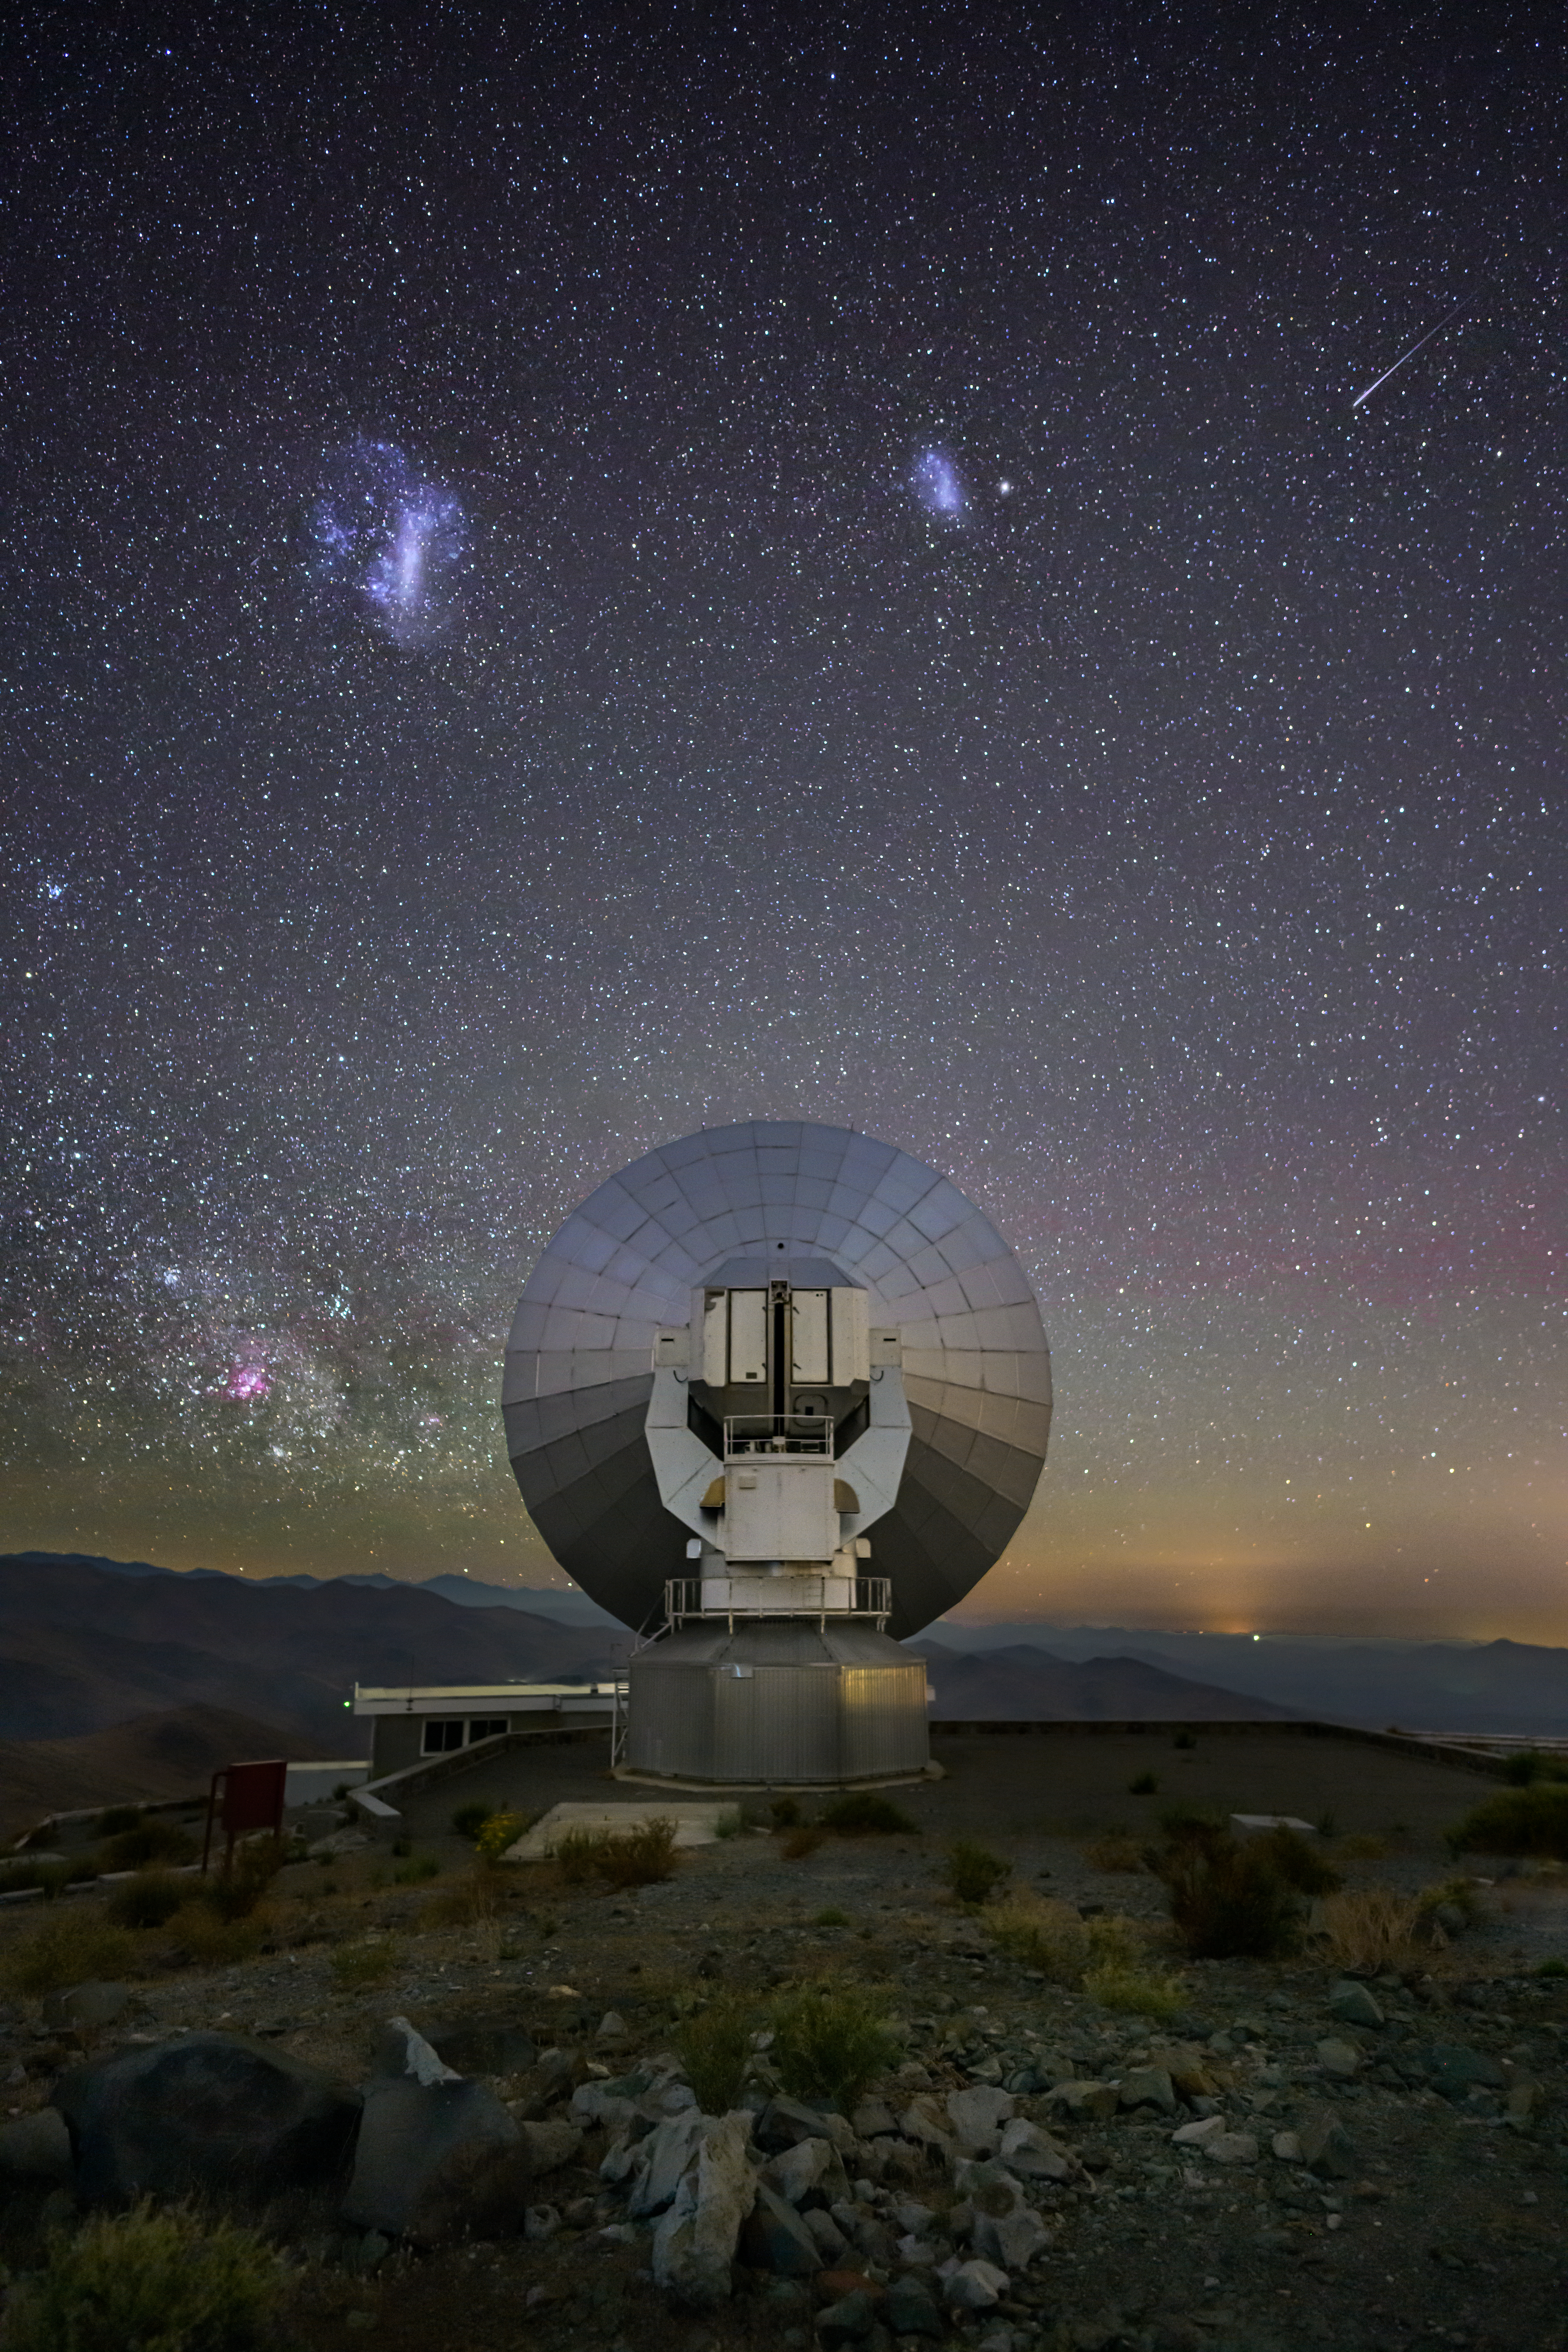

A silent watcher

This Picture of the Week shows the stunning night sky over the Swedish–ESO Submillimetre Telescope (SEST) telescope at ESO’s La Silla Observatory in Chile. Until its retirement in 2003, SEST used its 15-metre main dish to observe the cold gas clouds where stars form. Now the telescope, perching at 2375 metres altitude, watches silently over the landscape of the Atacama Desert.

While SEST stands in one of the darkest places on the planet, the sky itself isn’t completely black — rather the opposite! Here, besides thousands of stars, the picture features shades of red and green across the sky — an atmospheric phenomenon called airglow. In the bottom-left part of the sky we can see a portion of the band of the Milky Way, our home galaxy, and in the top half, two cloud-like structures that look like galactic fireworks. These are the Large and Small Magellanic Clouds, two dwarf galaxies that orbit the Milky Way, trapped by its gravity. They are visible to the naked eye and have been known since ancient times to indigenous peoples in the Southern Hemisphere, who often compared them with water ponds or even animals like pigs or tapirs.

In this picture, there is even a shooting star coming by to say hello to SEST. Can you spot it in the sky?

Credit: ESO/A. Ghizzi Panizza (www.albertoghizzipanizza.com)